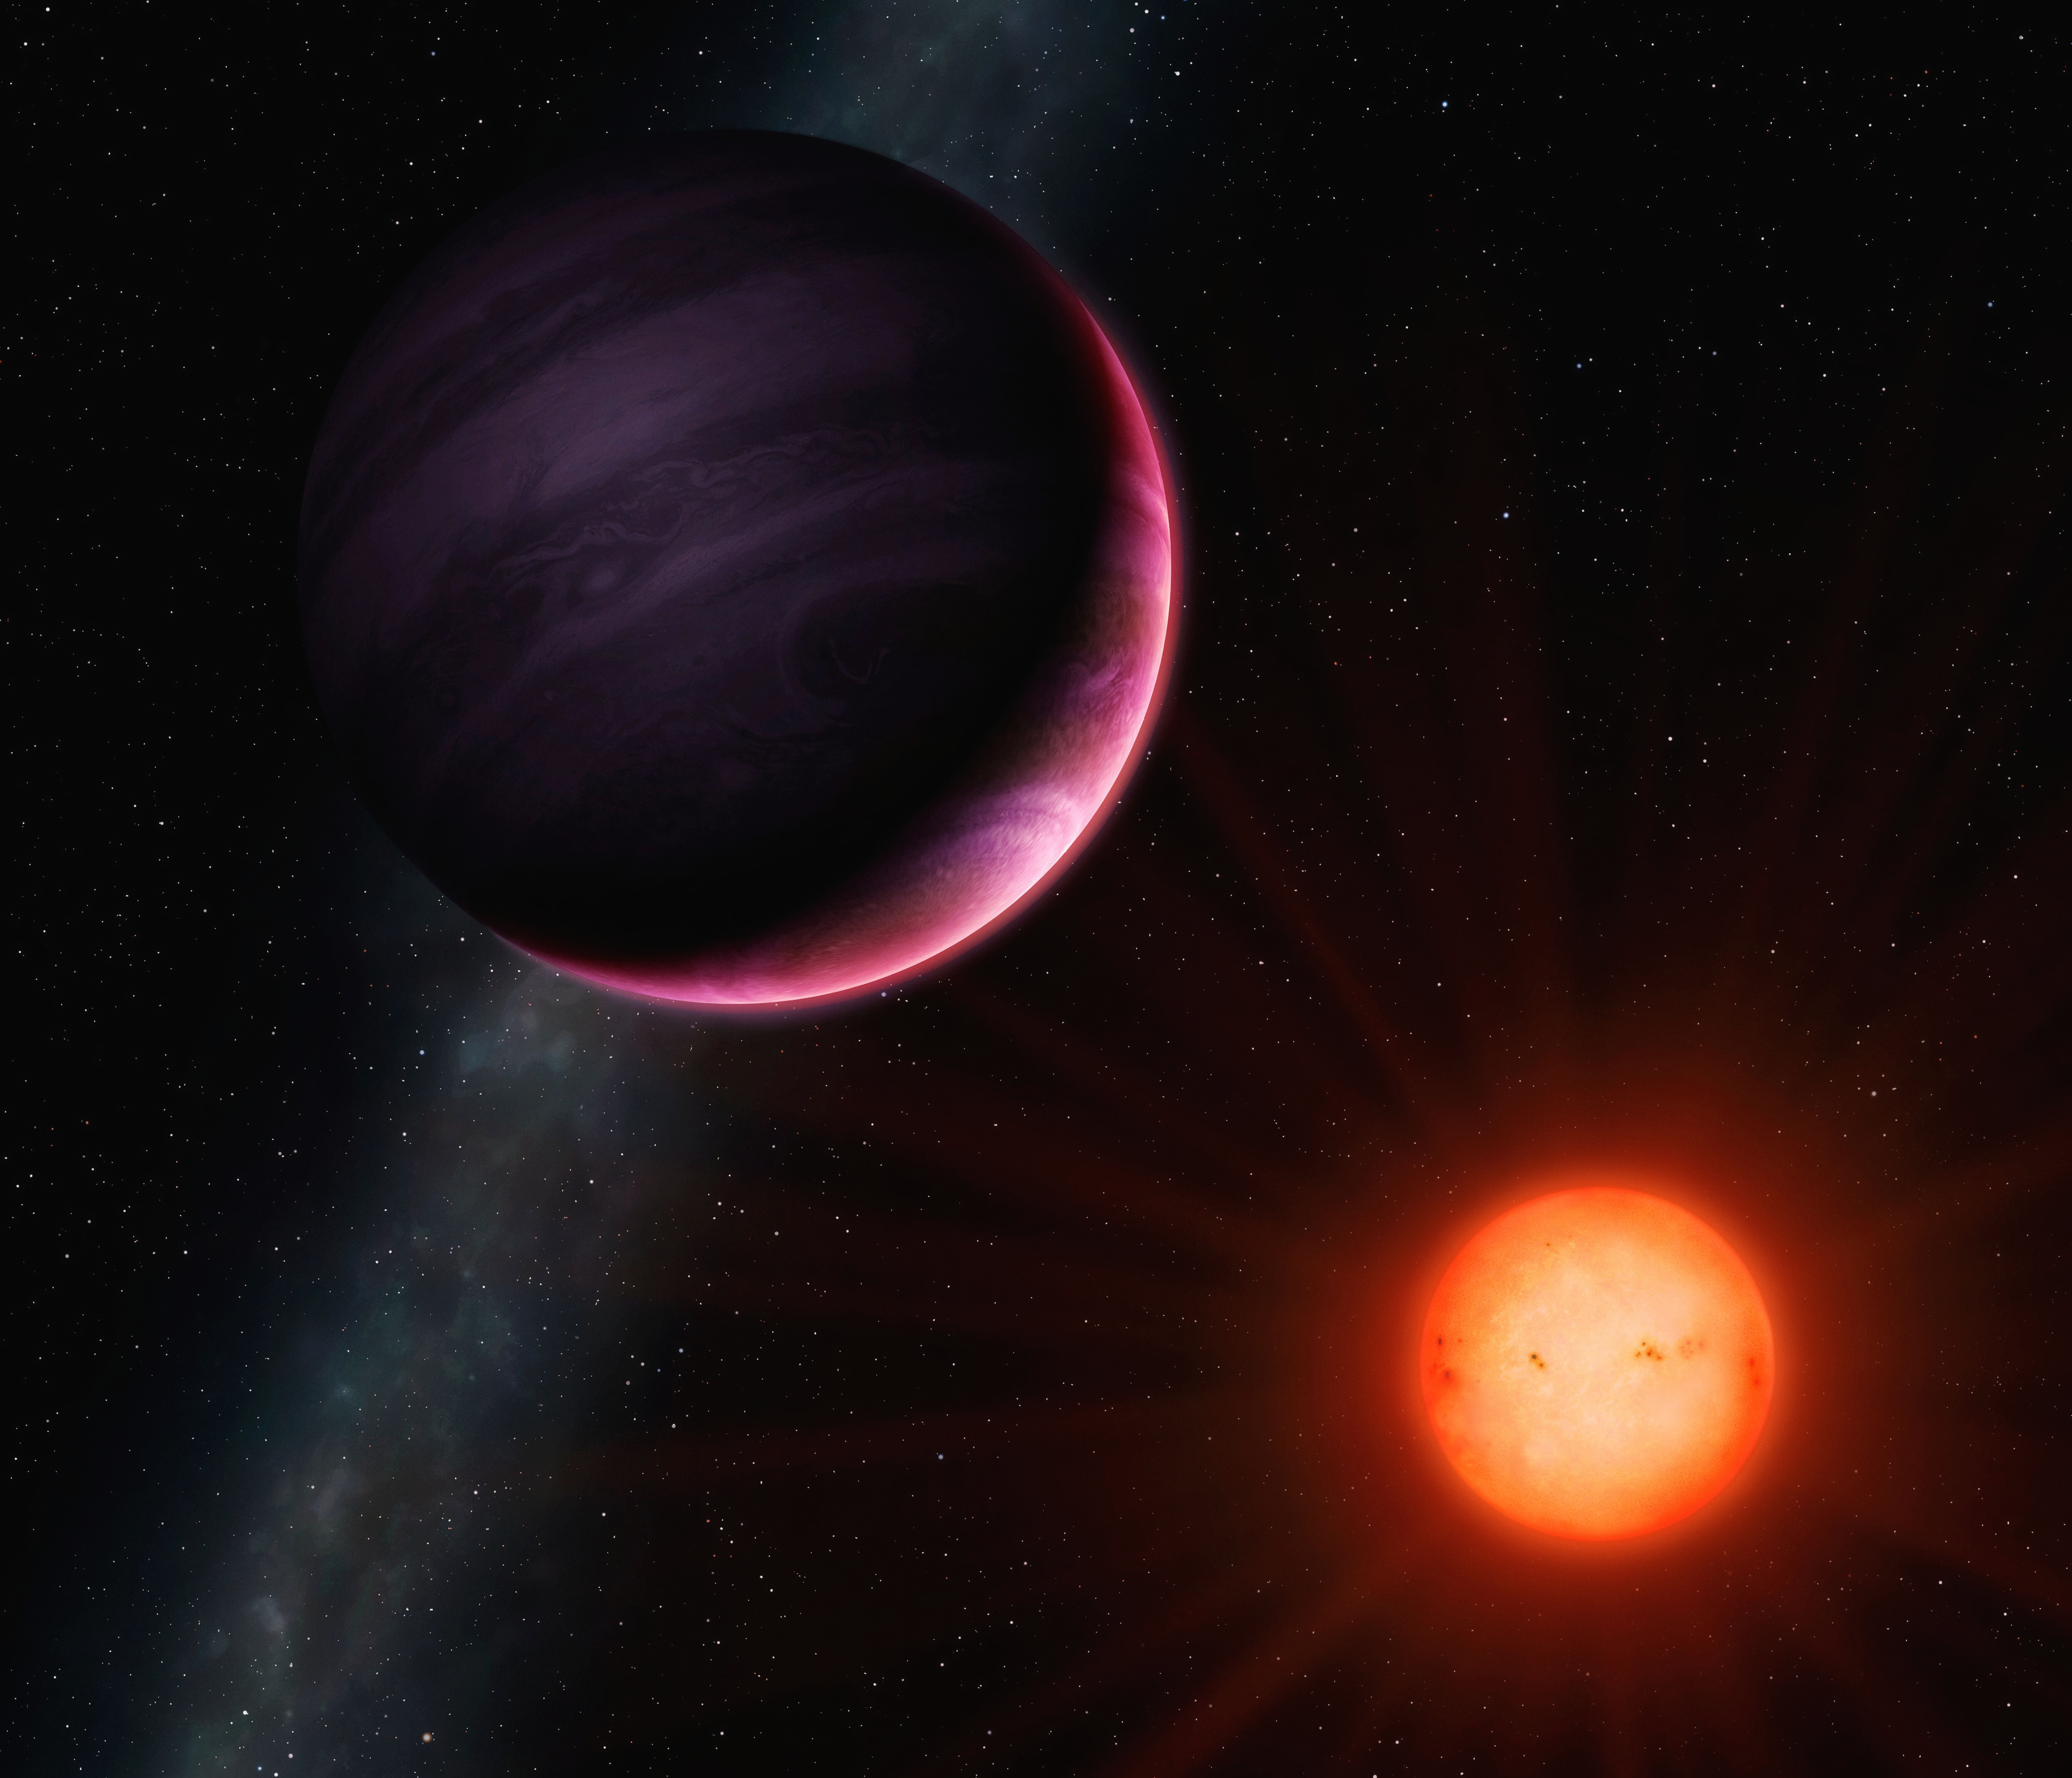

Artist's impression of the planet NGTS-1b

Artist's impression of the planet NGTS-1b, the first to be found using the NGTS system at ESO's Paranal Observatory. This planet is a hot Jupiter, at least as large as the Jupiter in the Solar System, but with around 20% less mass. It is very close to its star – just 3% of the distance between Earth and the Sun – and orbits the star every 2.6 days, meaning a year on NGTS-1b lasts two and a half days.

Credit: University of Warwick/Mark Garlick